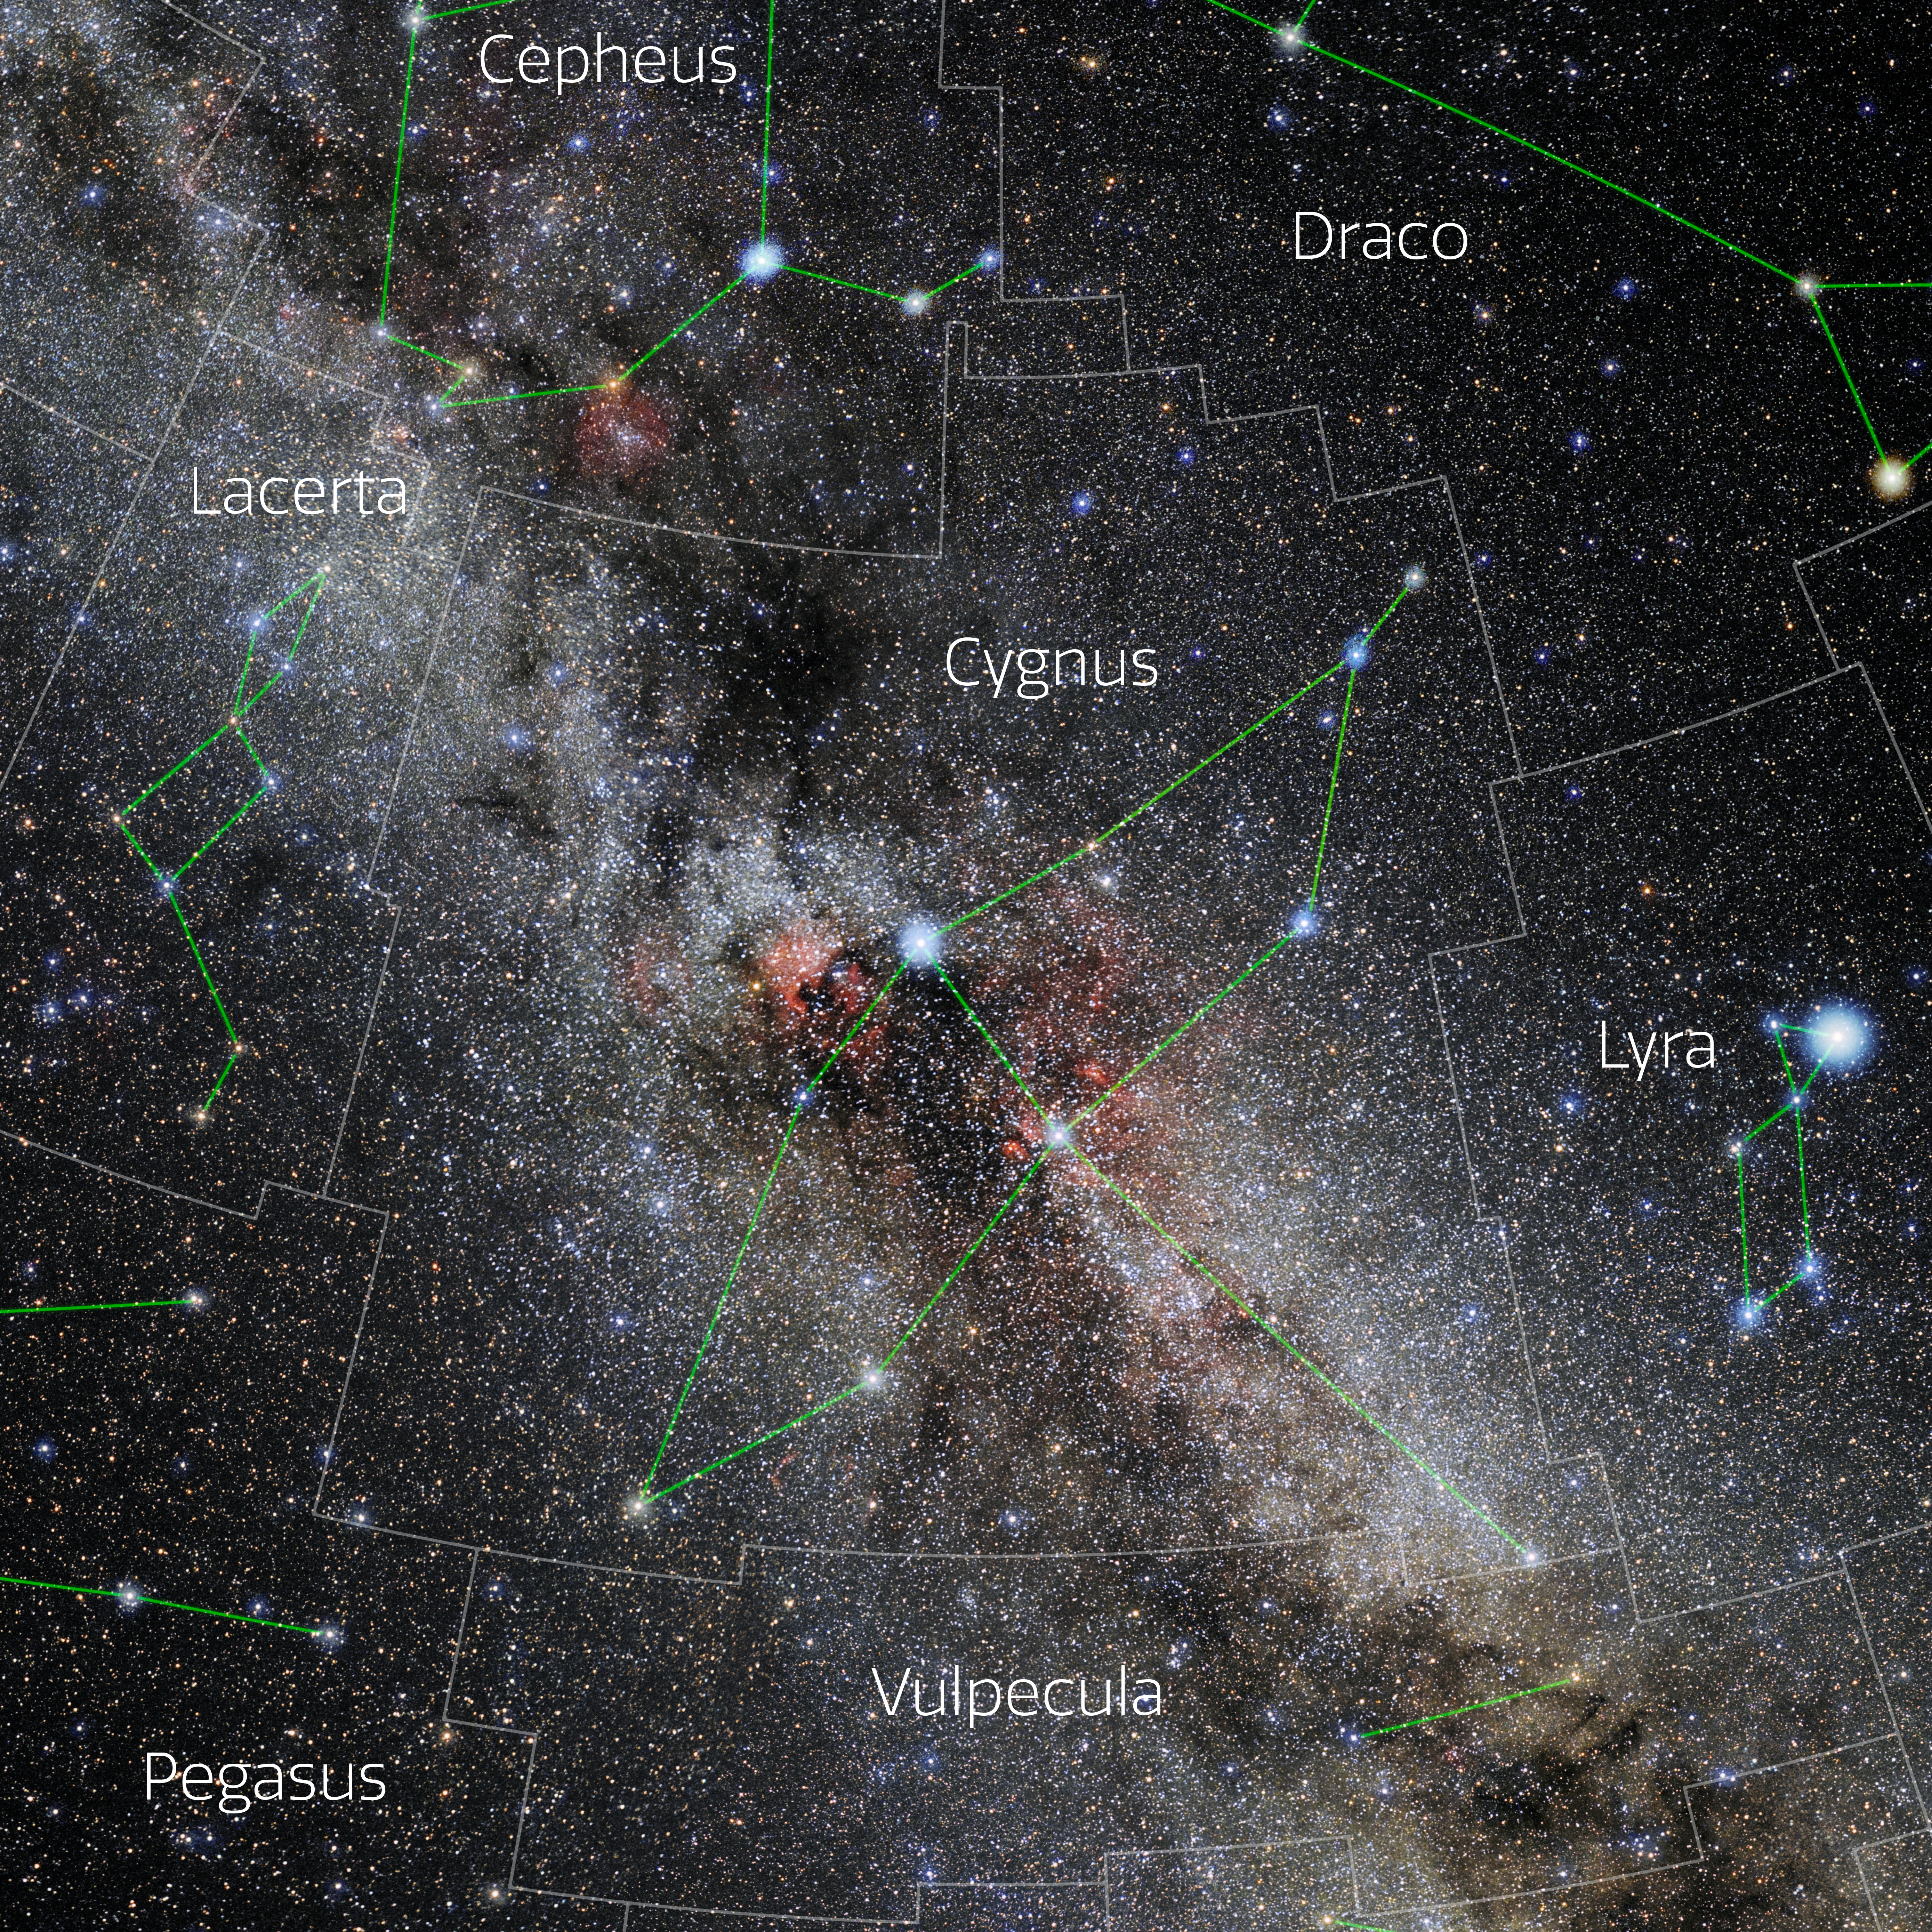

Cygnus (Annotated)

Photo of the constellation Cygnus with annotations from IAU and Sky & Telescope. Here is the non-annotated version.

Credit: E. Slawik/NOIRLab/NSF/AURA/M. Zamani